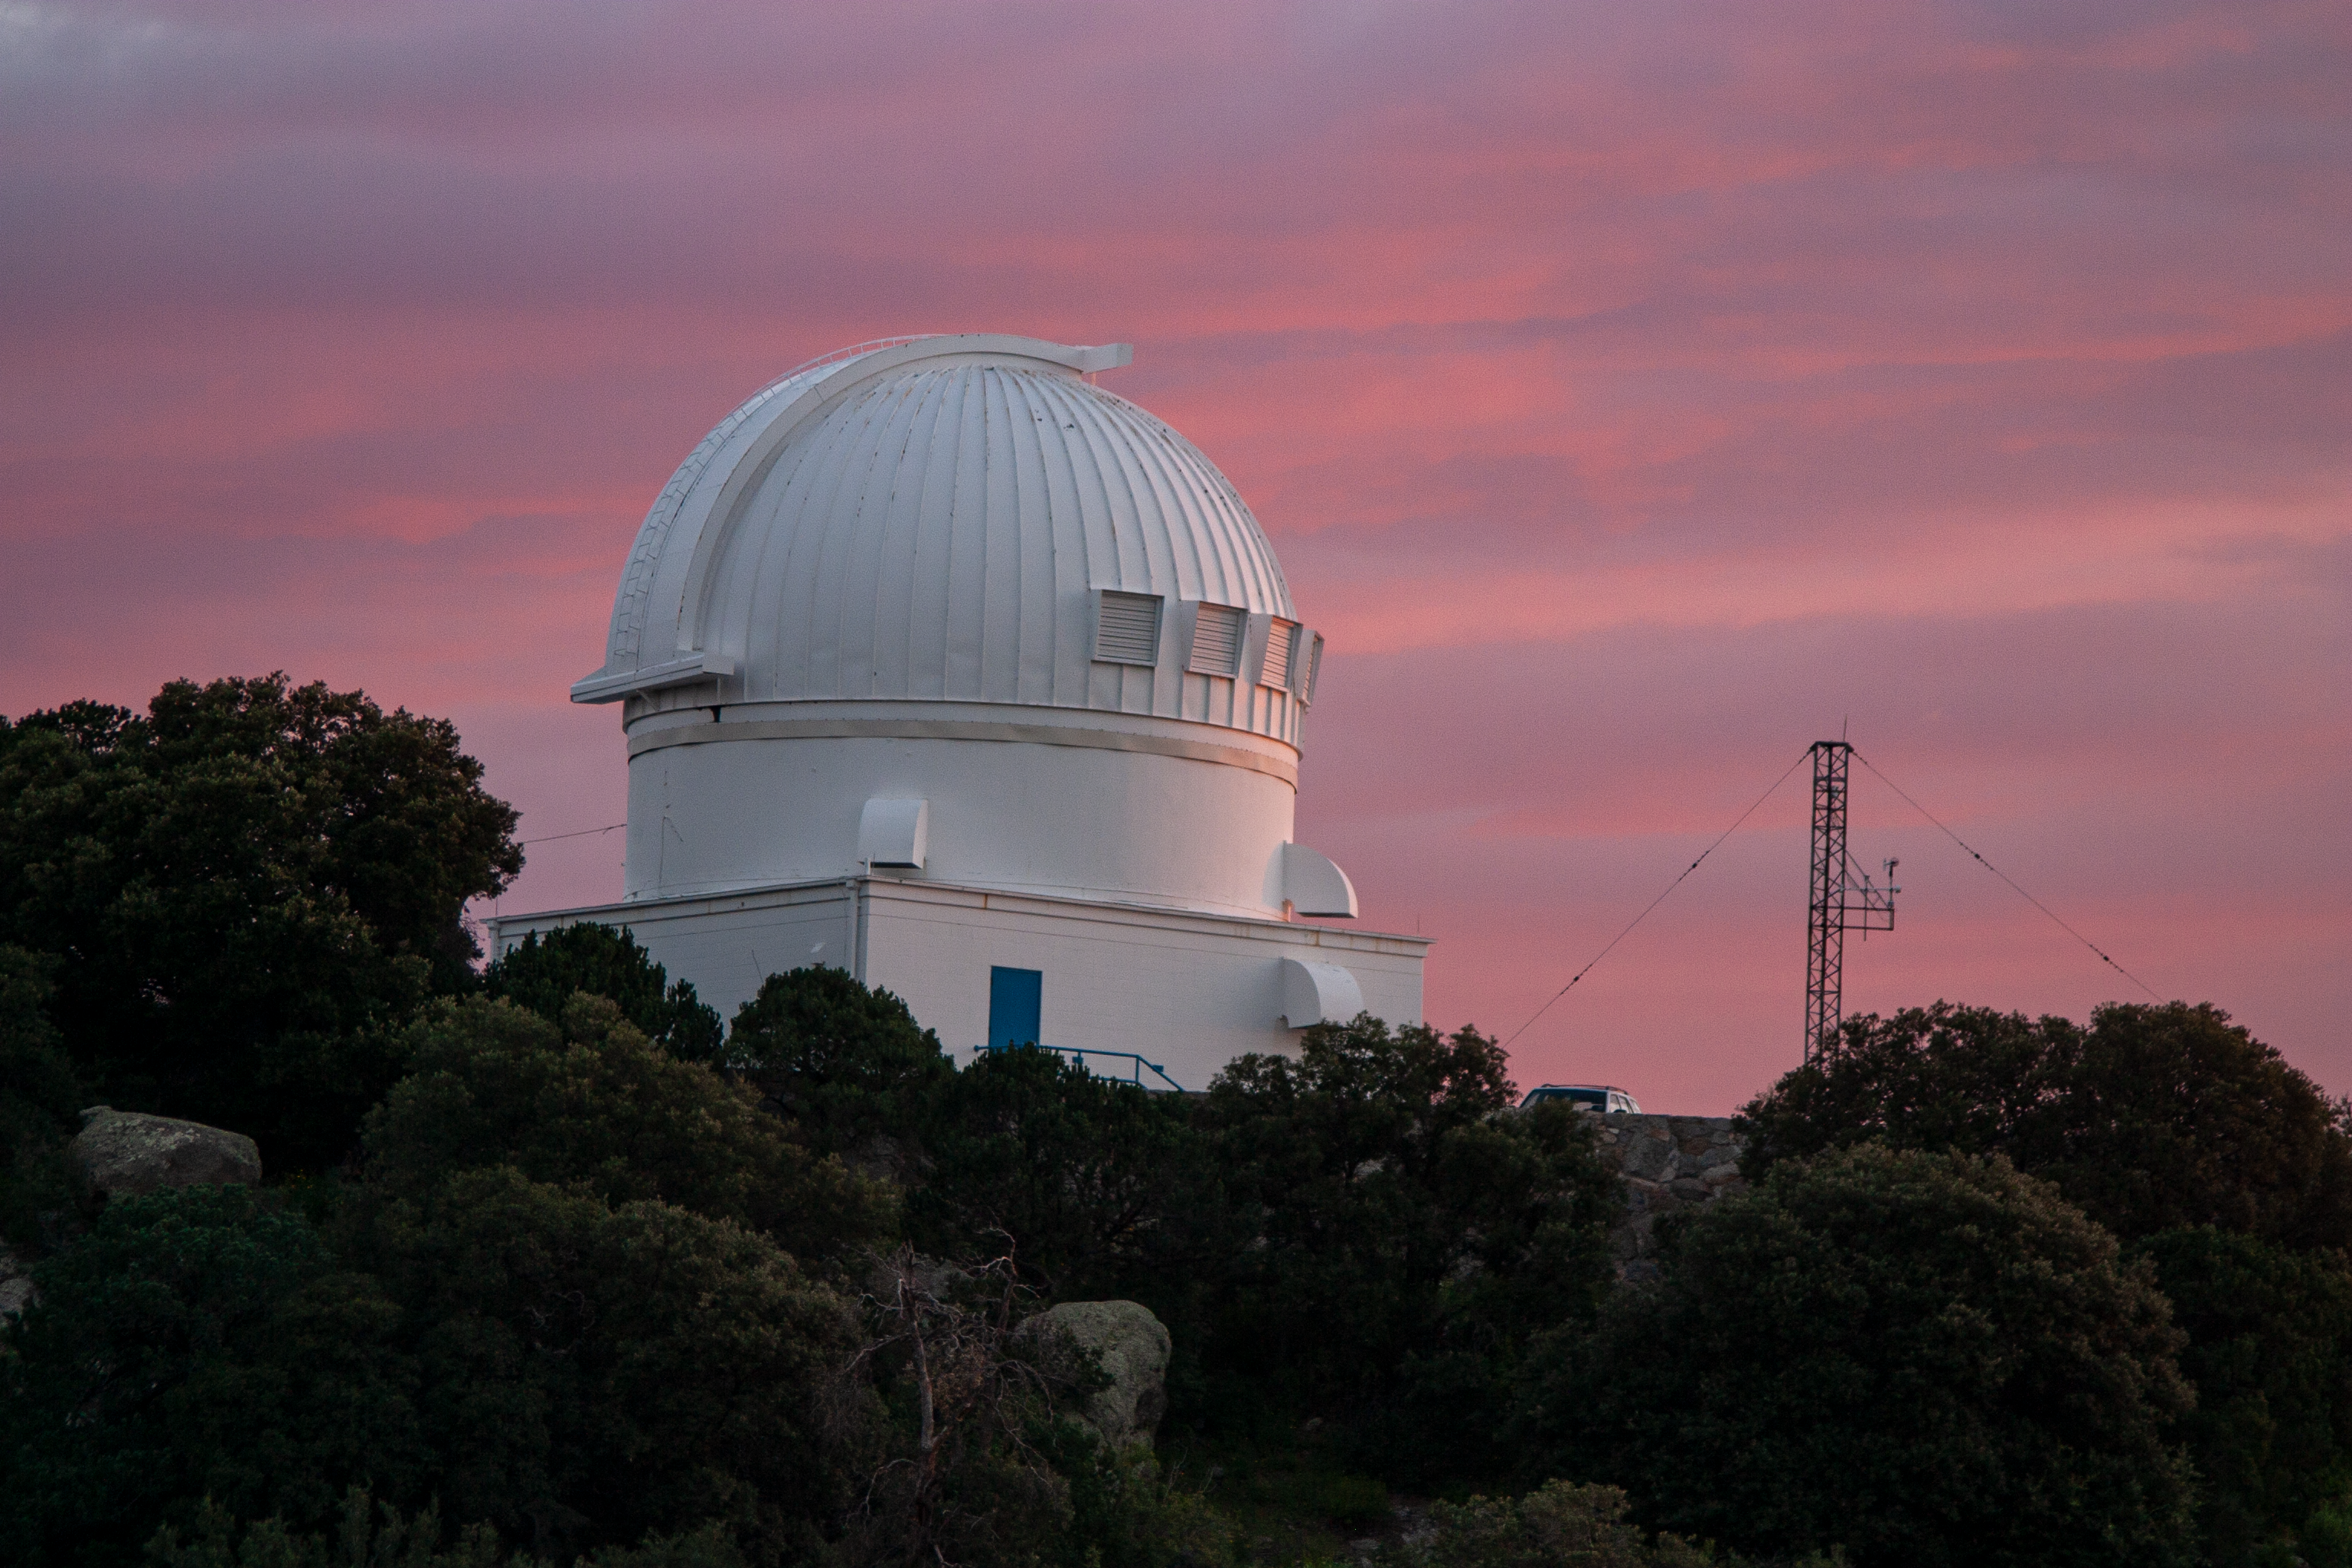

Sunset at the WIYN 0.9 Meter Telescope at Kitt Peak National Observatory

Sunset at the WIYN 0.9 Meter Telescope at Kitt Peak National Observatory in AZ.

Credit: KPNO/NOIRLab/NSF/AURA/P. Marenfeld